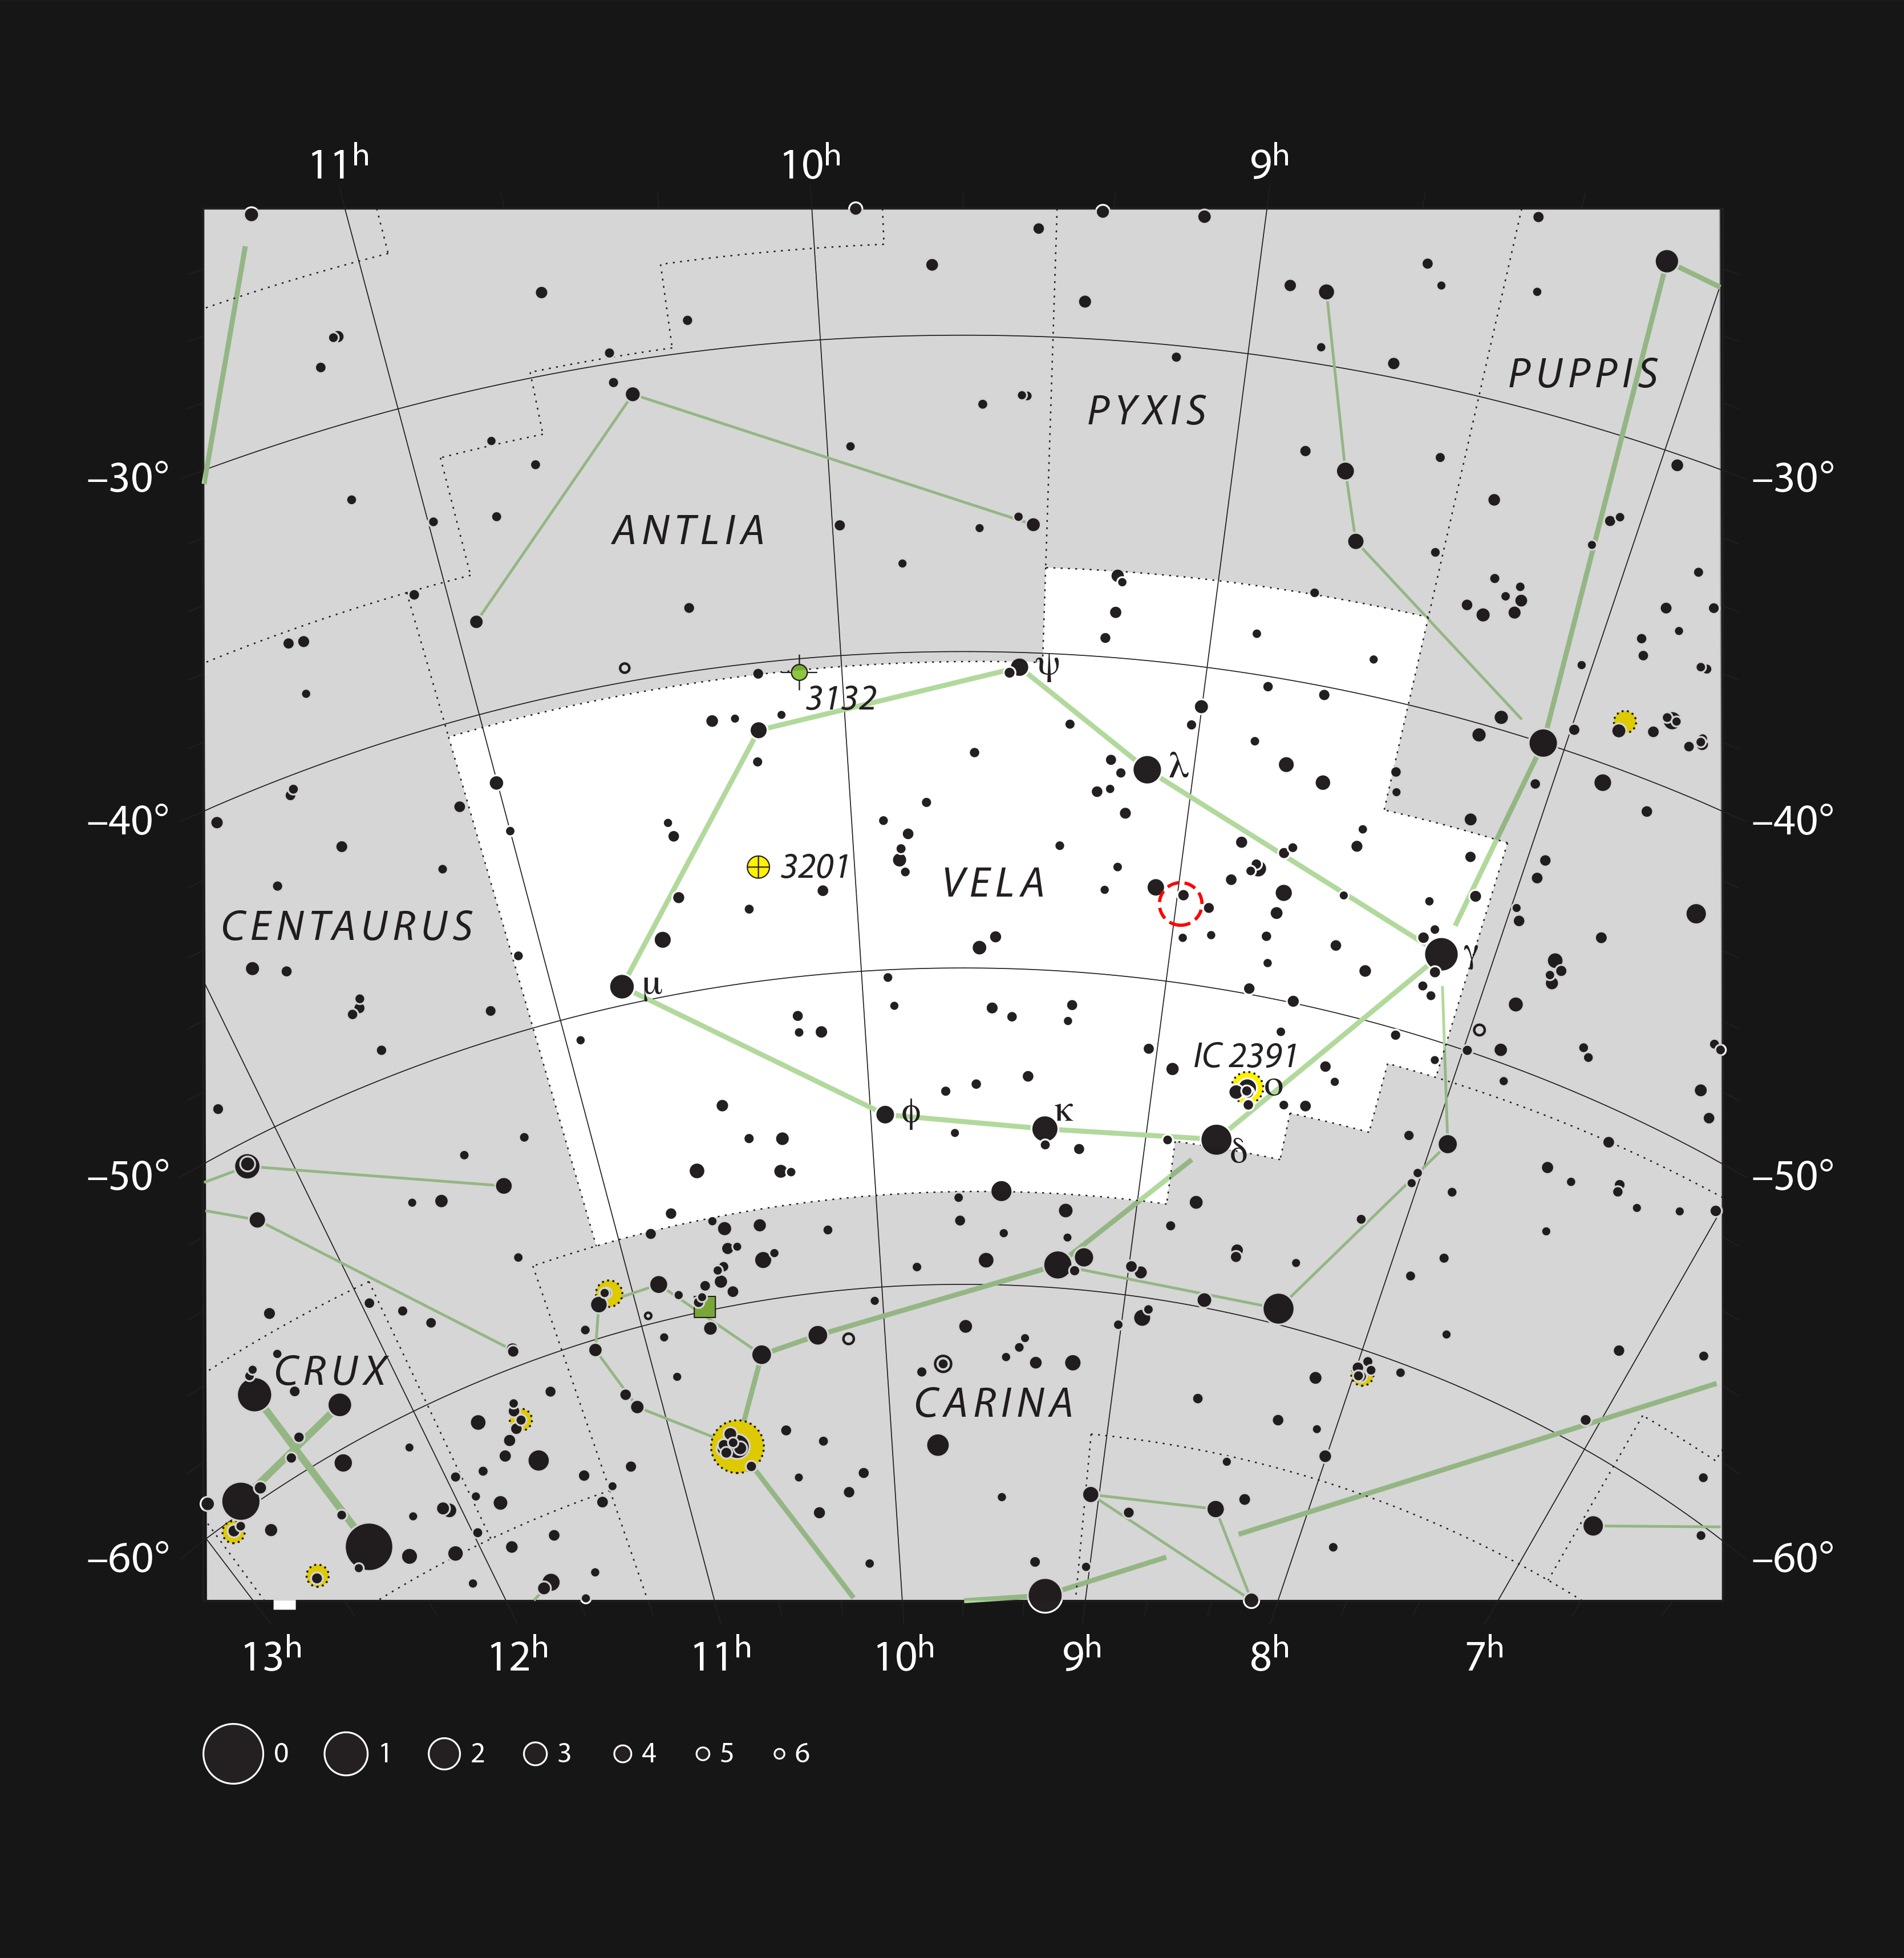

RCW 38 in the Constellation of Vela

This chart shows the location of the dramatic star formation region RCW 38 in the constellation of Vela (The Sails). The map shows most of the stars visible to the unaided eye under good conditions, and the region of sky shown in this image is indicated.

Credit: ESO, IAU and Sky & Telescope